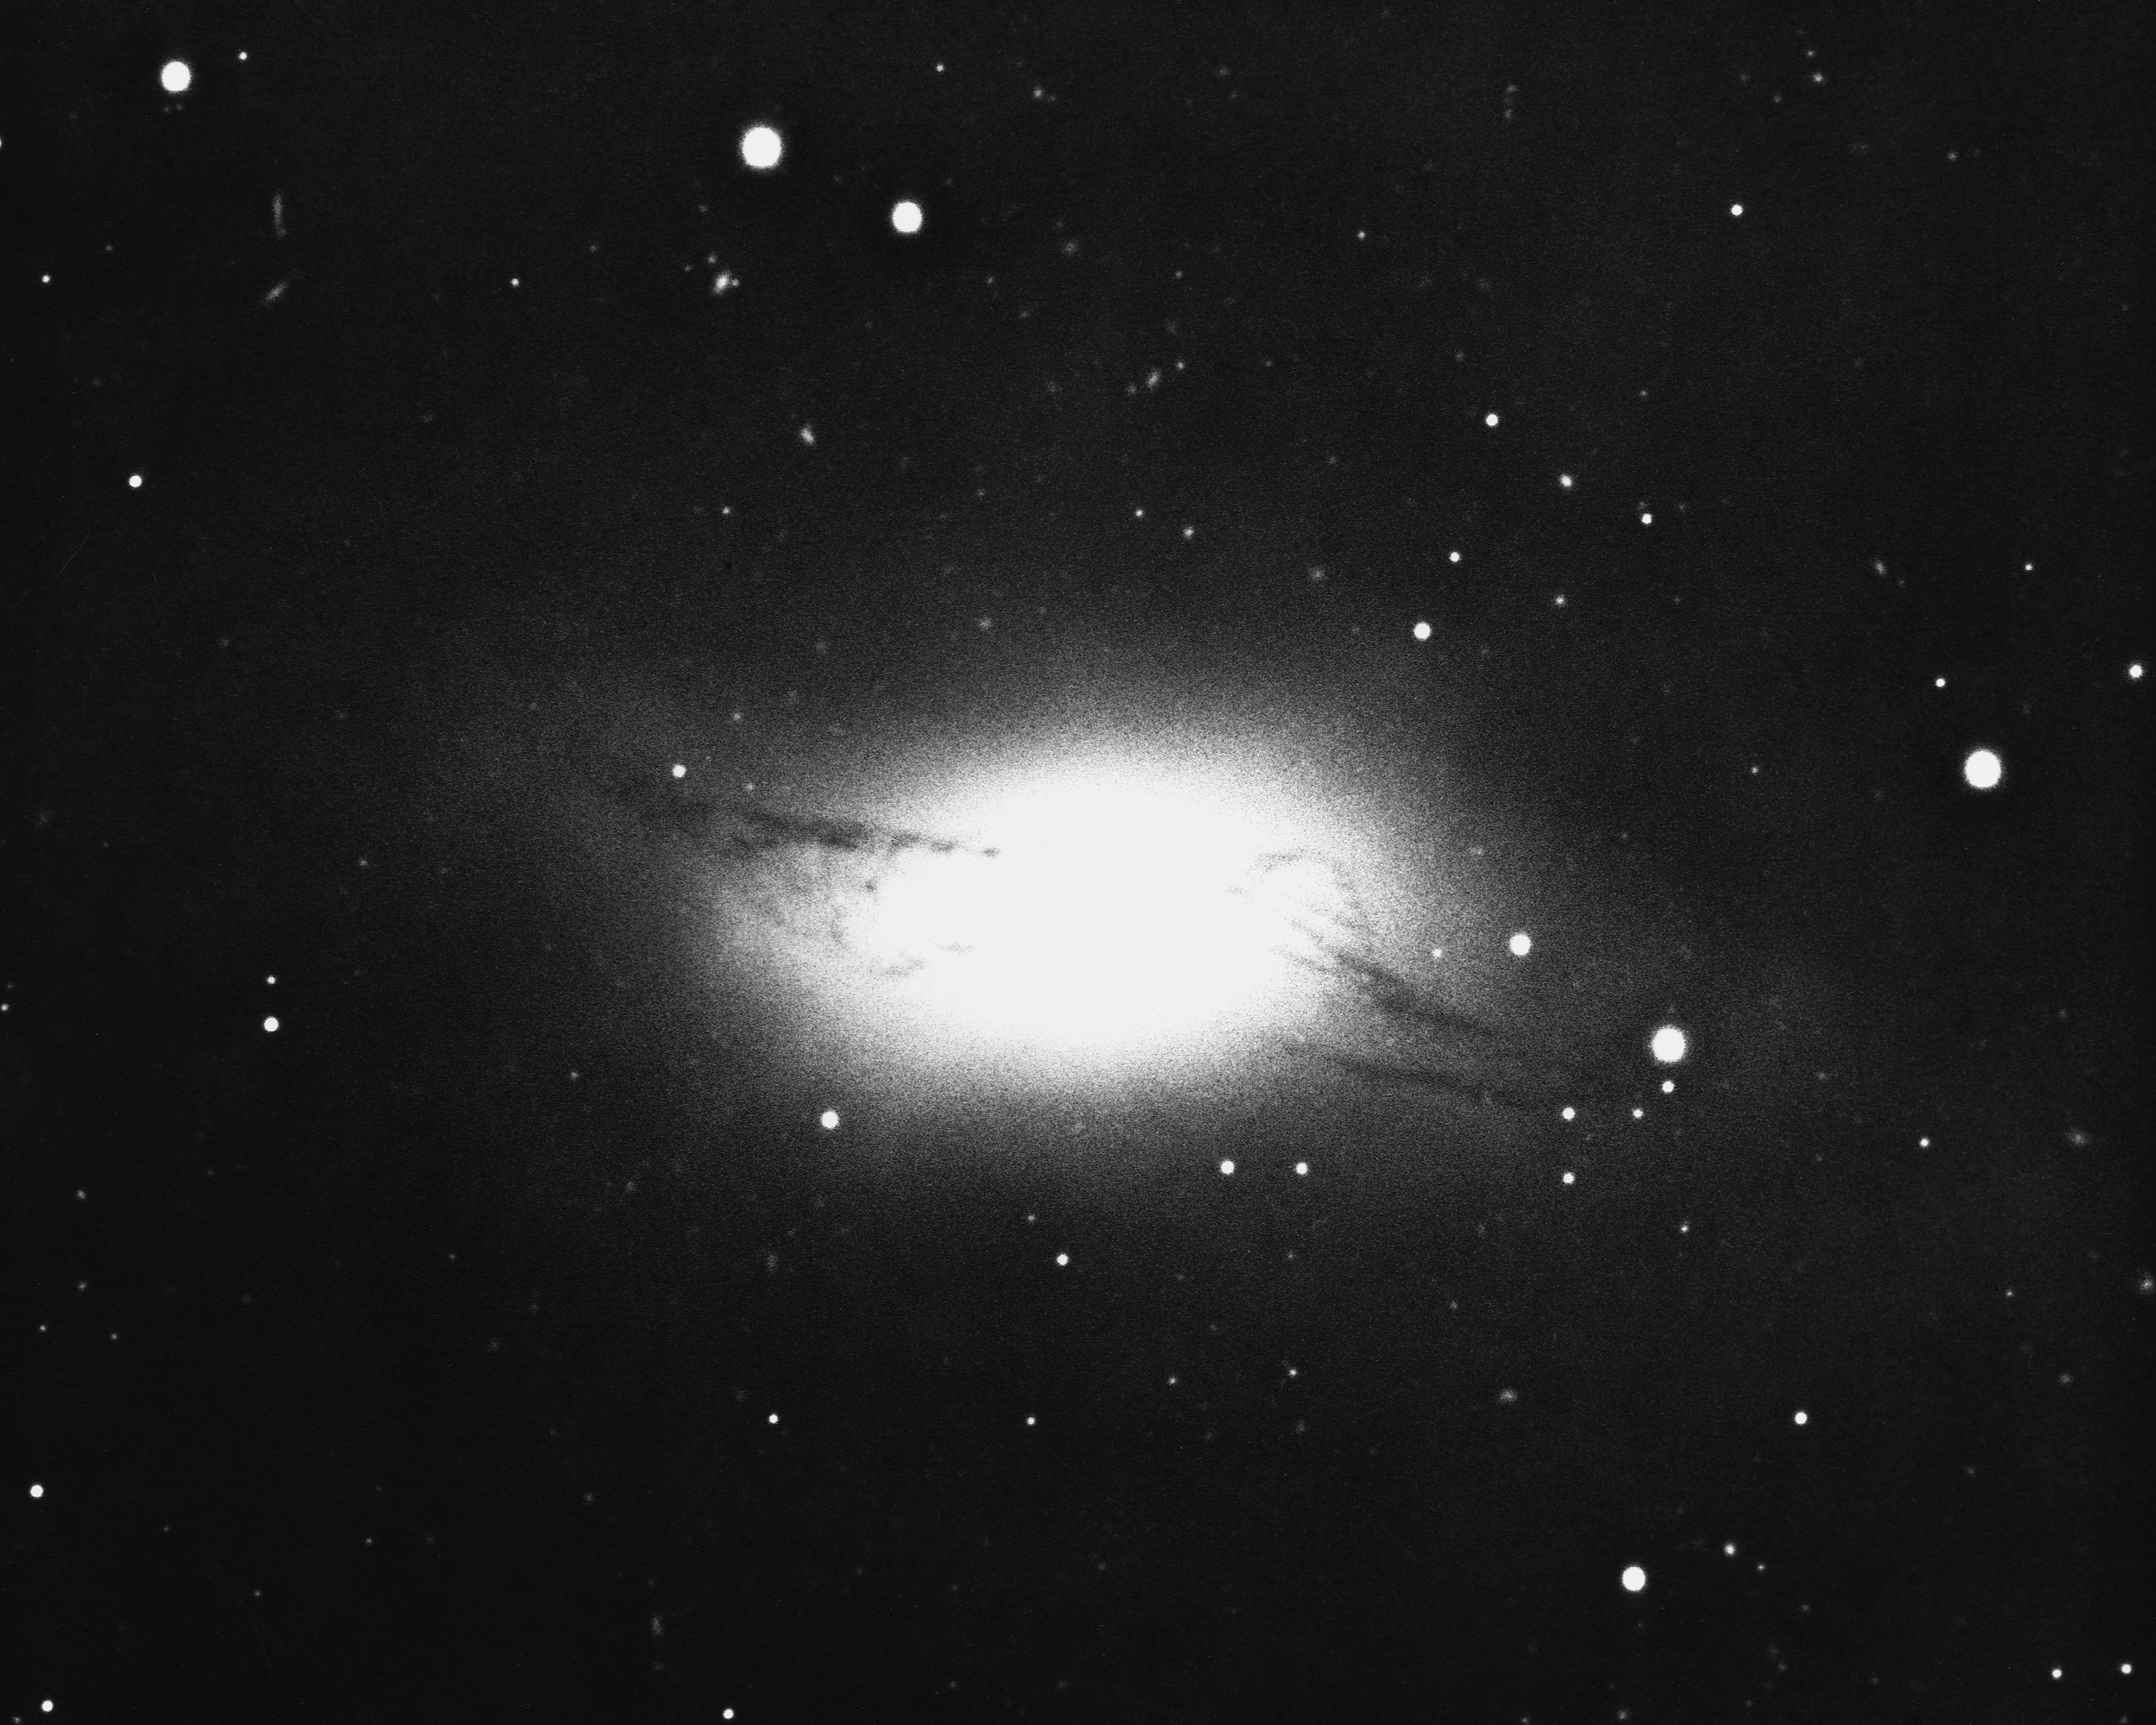

NGC 4753 in Virgo

NGC4753 is an unusual lenticular galaxy of type S0(pec), in the constellation Virgo. Although the underlying galaxy is smooth and nearly elliptical, the irregular dust lanes are not common. KPNO 4-meter Mayall telescope, 1975.

Credit: NOIRLab/NSF/AURA